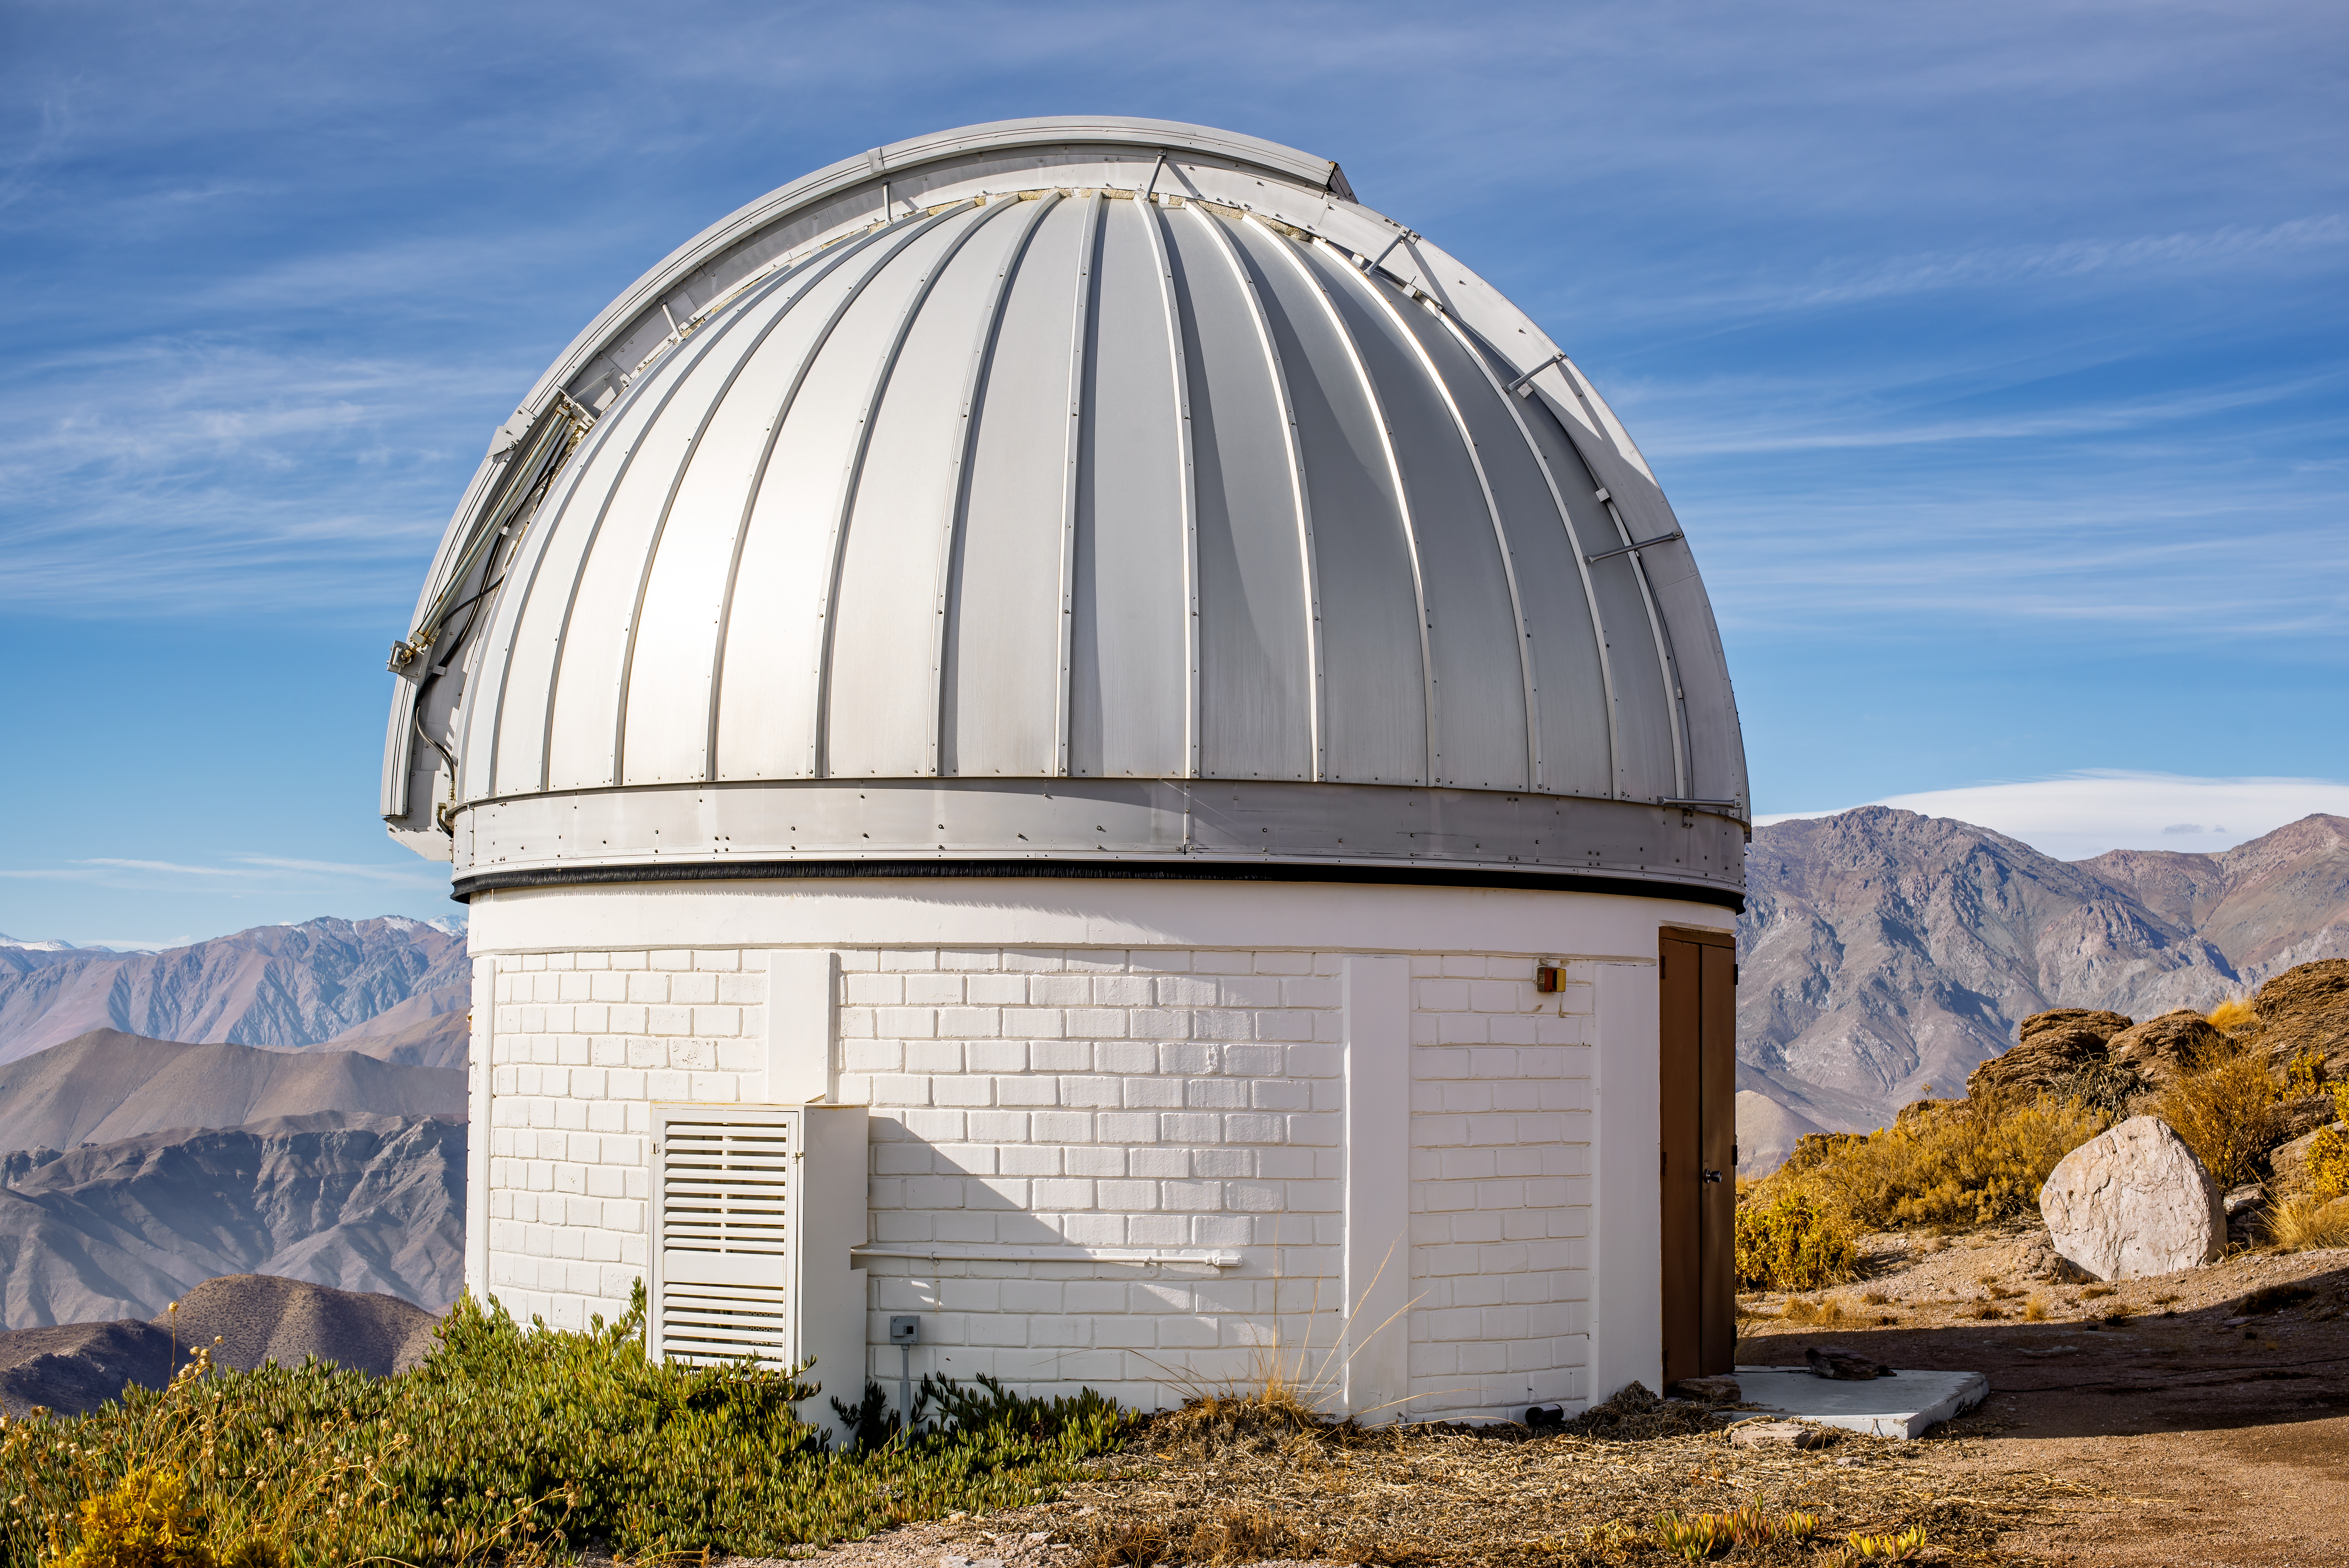

SARA Cerro Tololo Telescope

SARA Cerro Tololo Telescope.

Credit: CTIO/NOIRLab/NSF/AURA/D. Munizaga